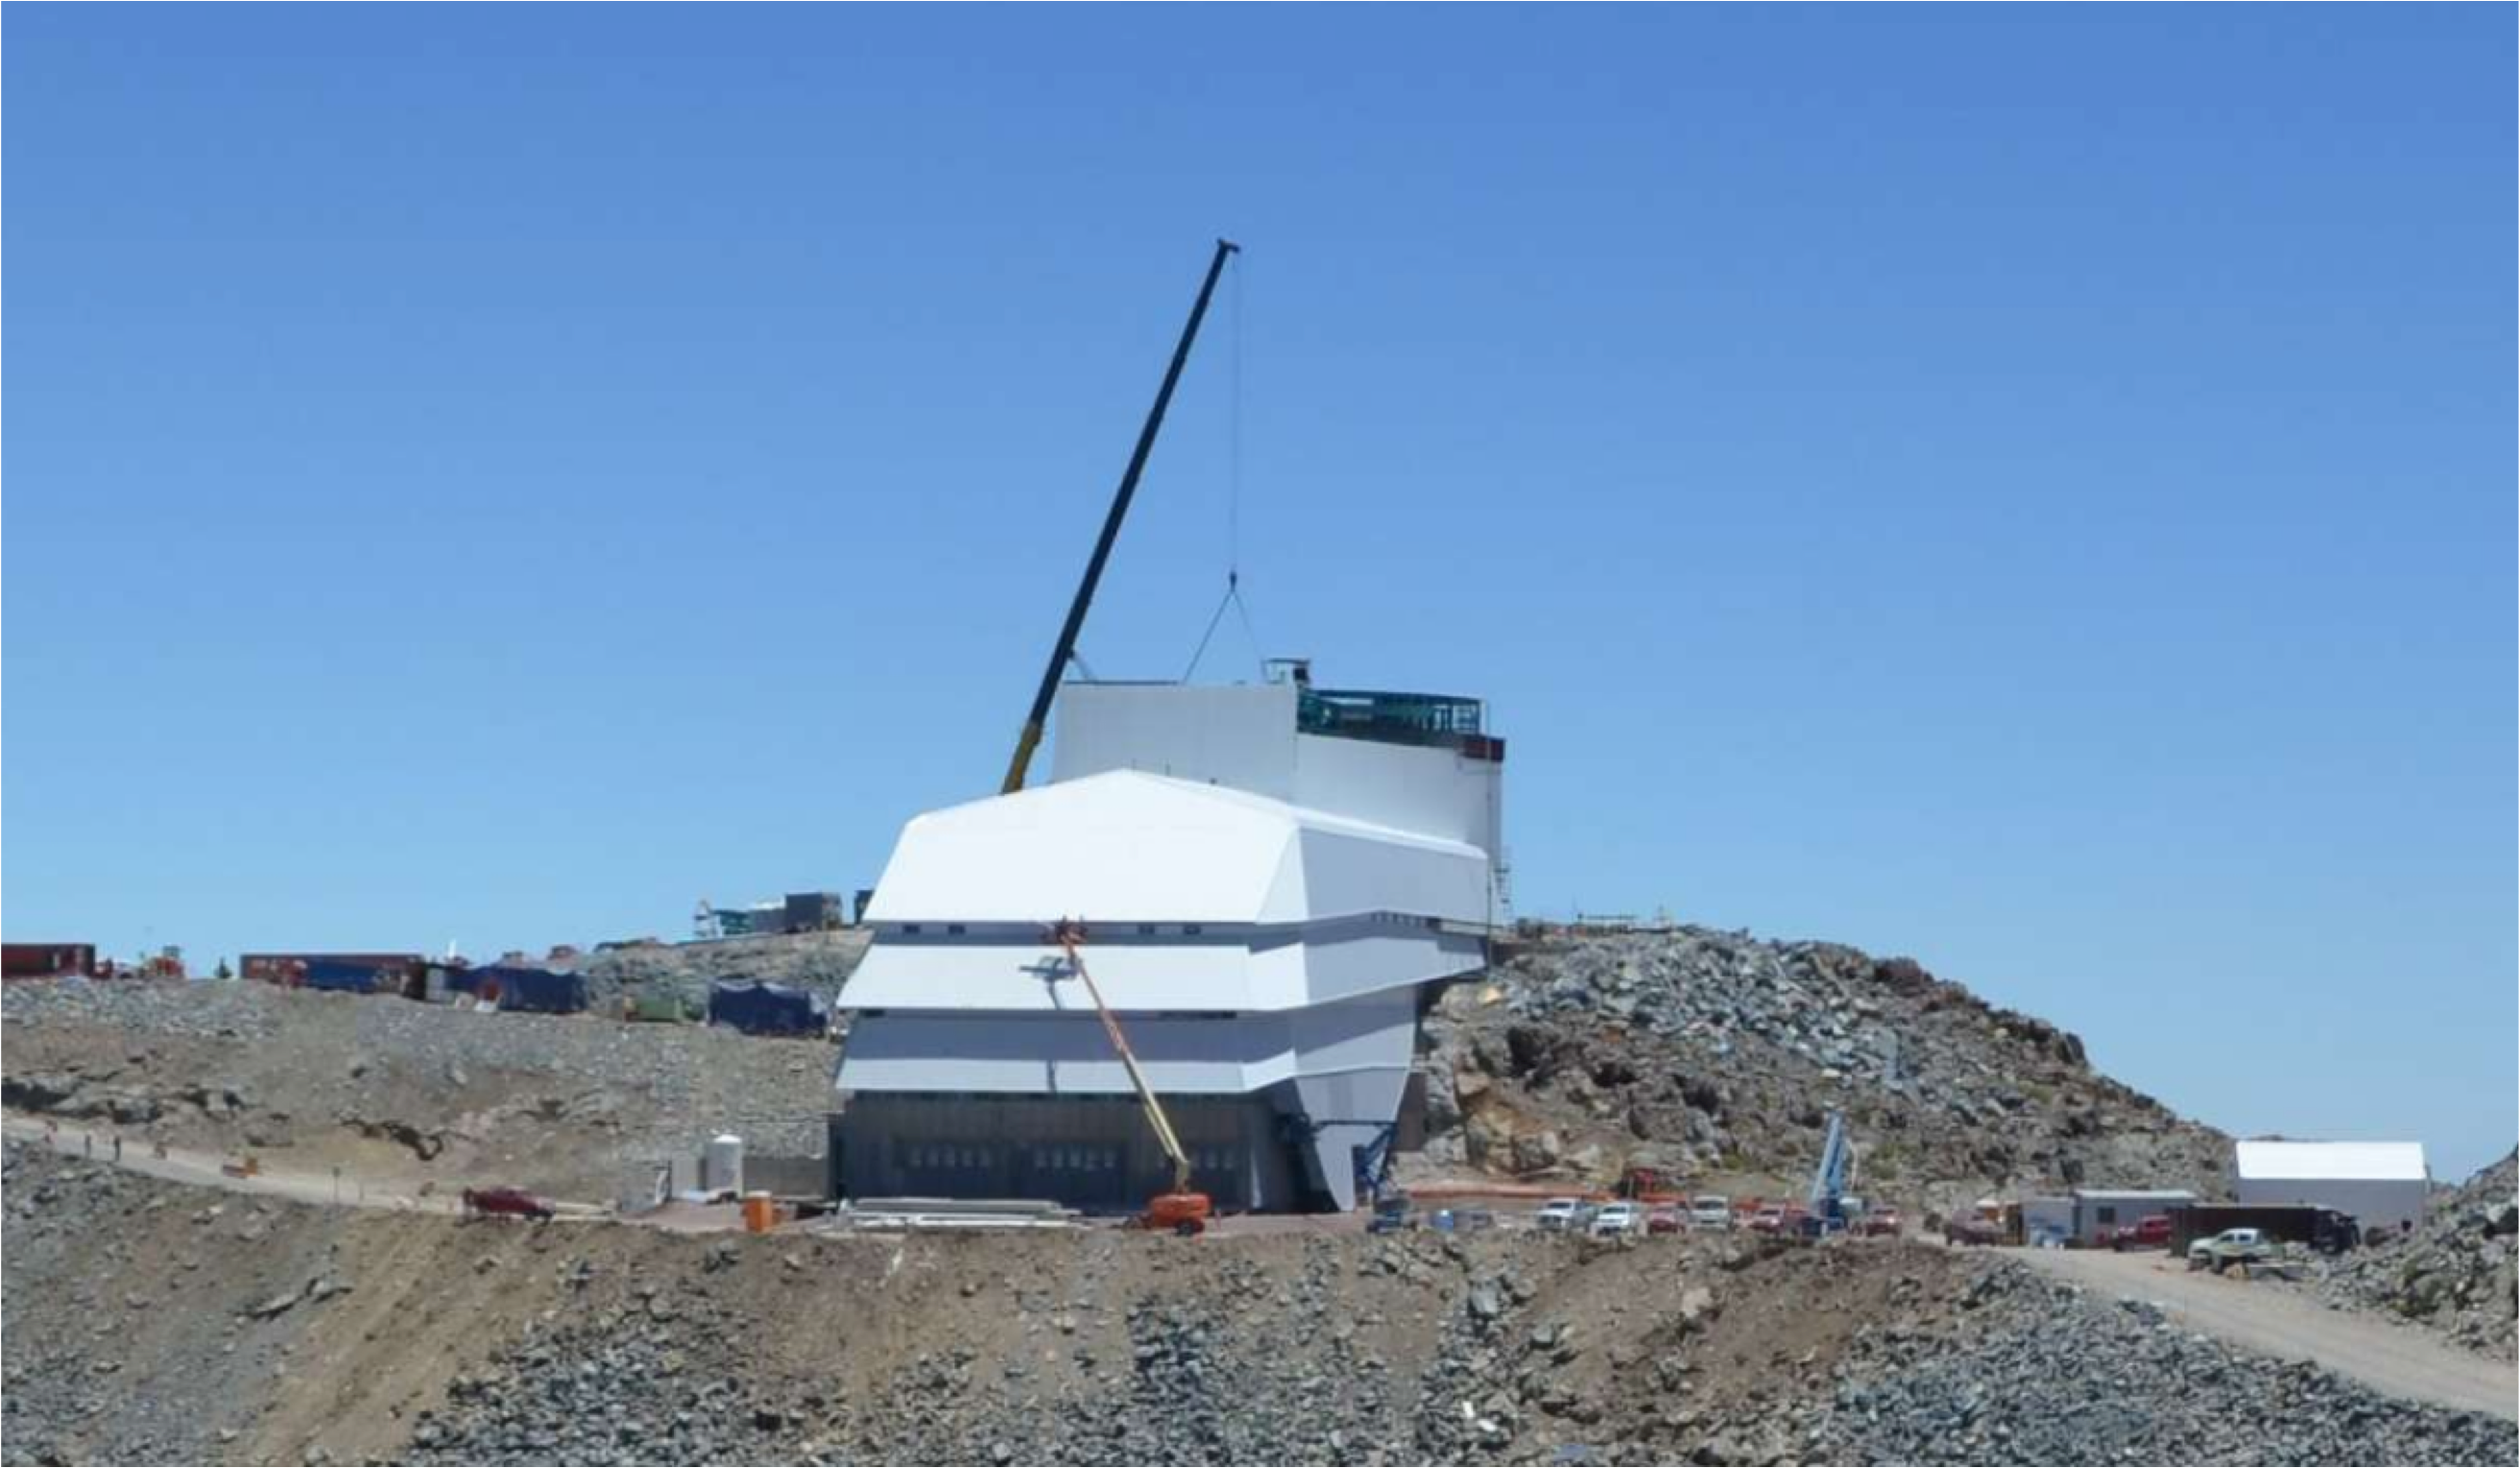

PFlow Power Lift

The LSST mirrors and camera are designed to be transported on carts, as complete subassemblies, from the telescope to the maintenance level within the summit facility during LSST's ten-year survey lifetime. The mirrors will be recoated approximately every two years and the camera clean room will be available to support maintenance and servicing. Because the maximum load (the M1M3 on its cart) will approach 75 tons, and the equipment must move up and down 27-meters, a custom, robust lifting mechanism is required. PFlow Industries (link is external) has built a unique 11-meter square Vertical Platform Lift for LSST, and today on Cerro Pachón the folding-edge structure for its movable roof was successfully installed. The folding edge is positioned at the top of the lift tower, and it swings back to allow passage of the lift carriage when the platform lift is called up to the telescope floor. The movable roof, which is pushed up by the lift carriage, minimizes the overall height of the lift structure and aides in airflow over the building. When the lift is not in use, the roof is securely latched down to the building and the folding edge to meet weather protection and seismic requirements. The folding edge structure, itself weighing nine tons, was safely and precisely installed in a single day to minimize interference with the ongoing adjacent assembly of the Dome.

Credit: Rubin Observatory/NSF/AURA